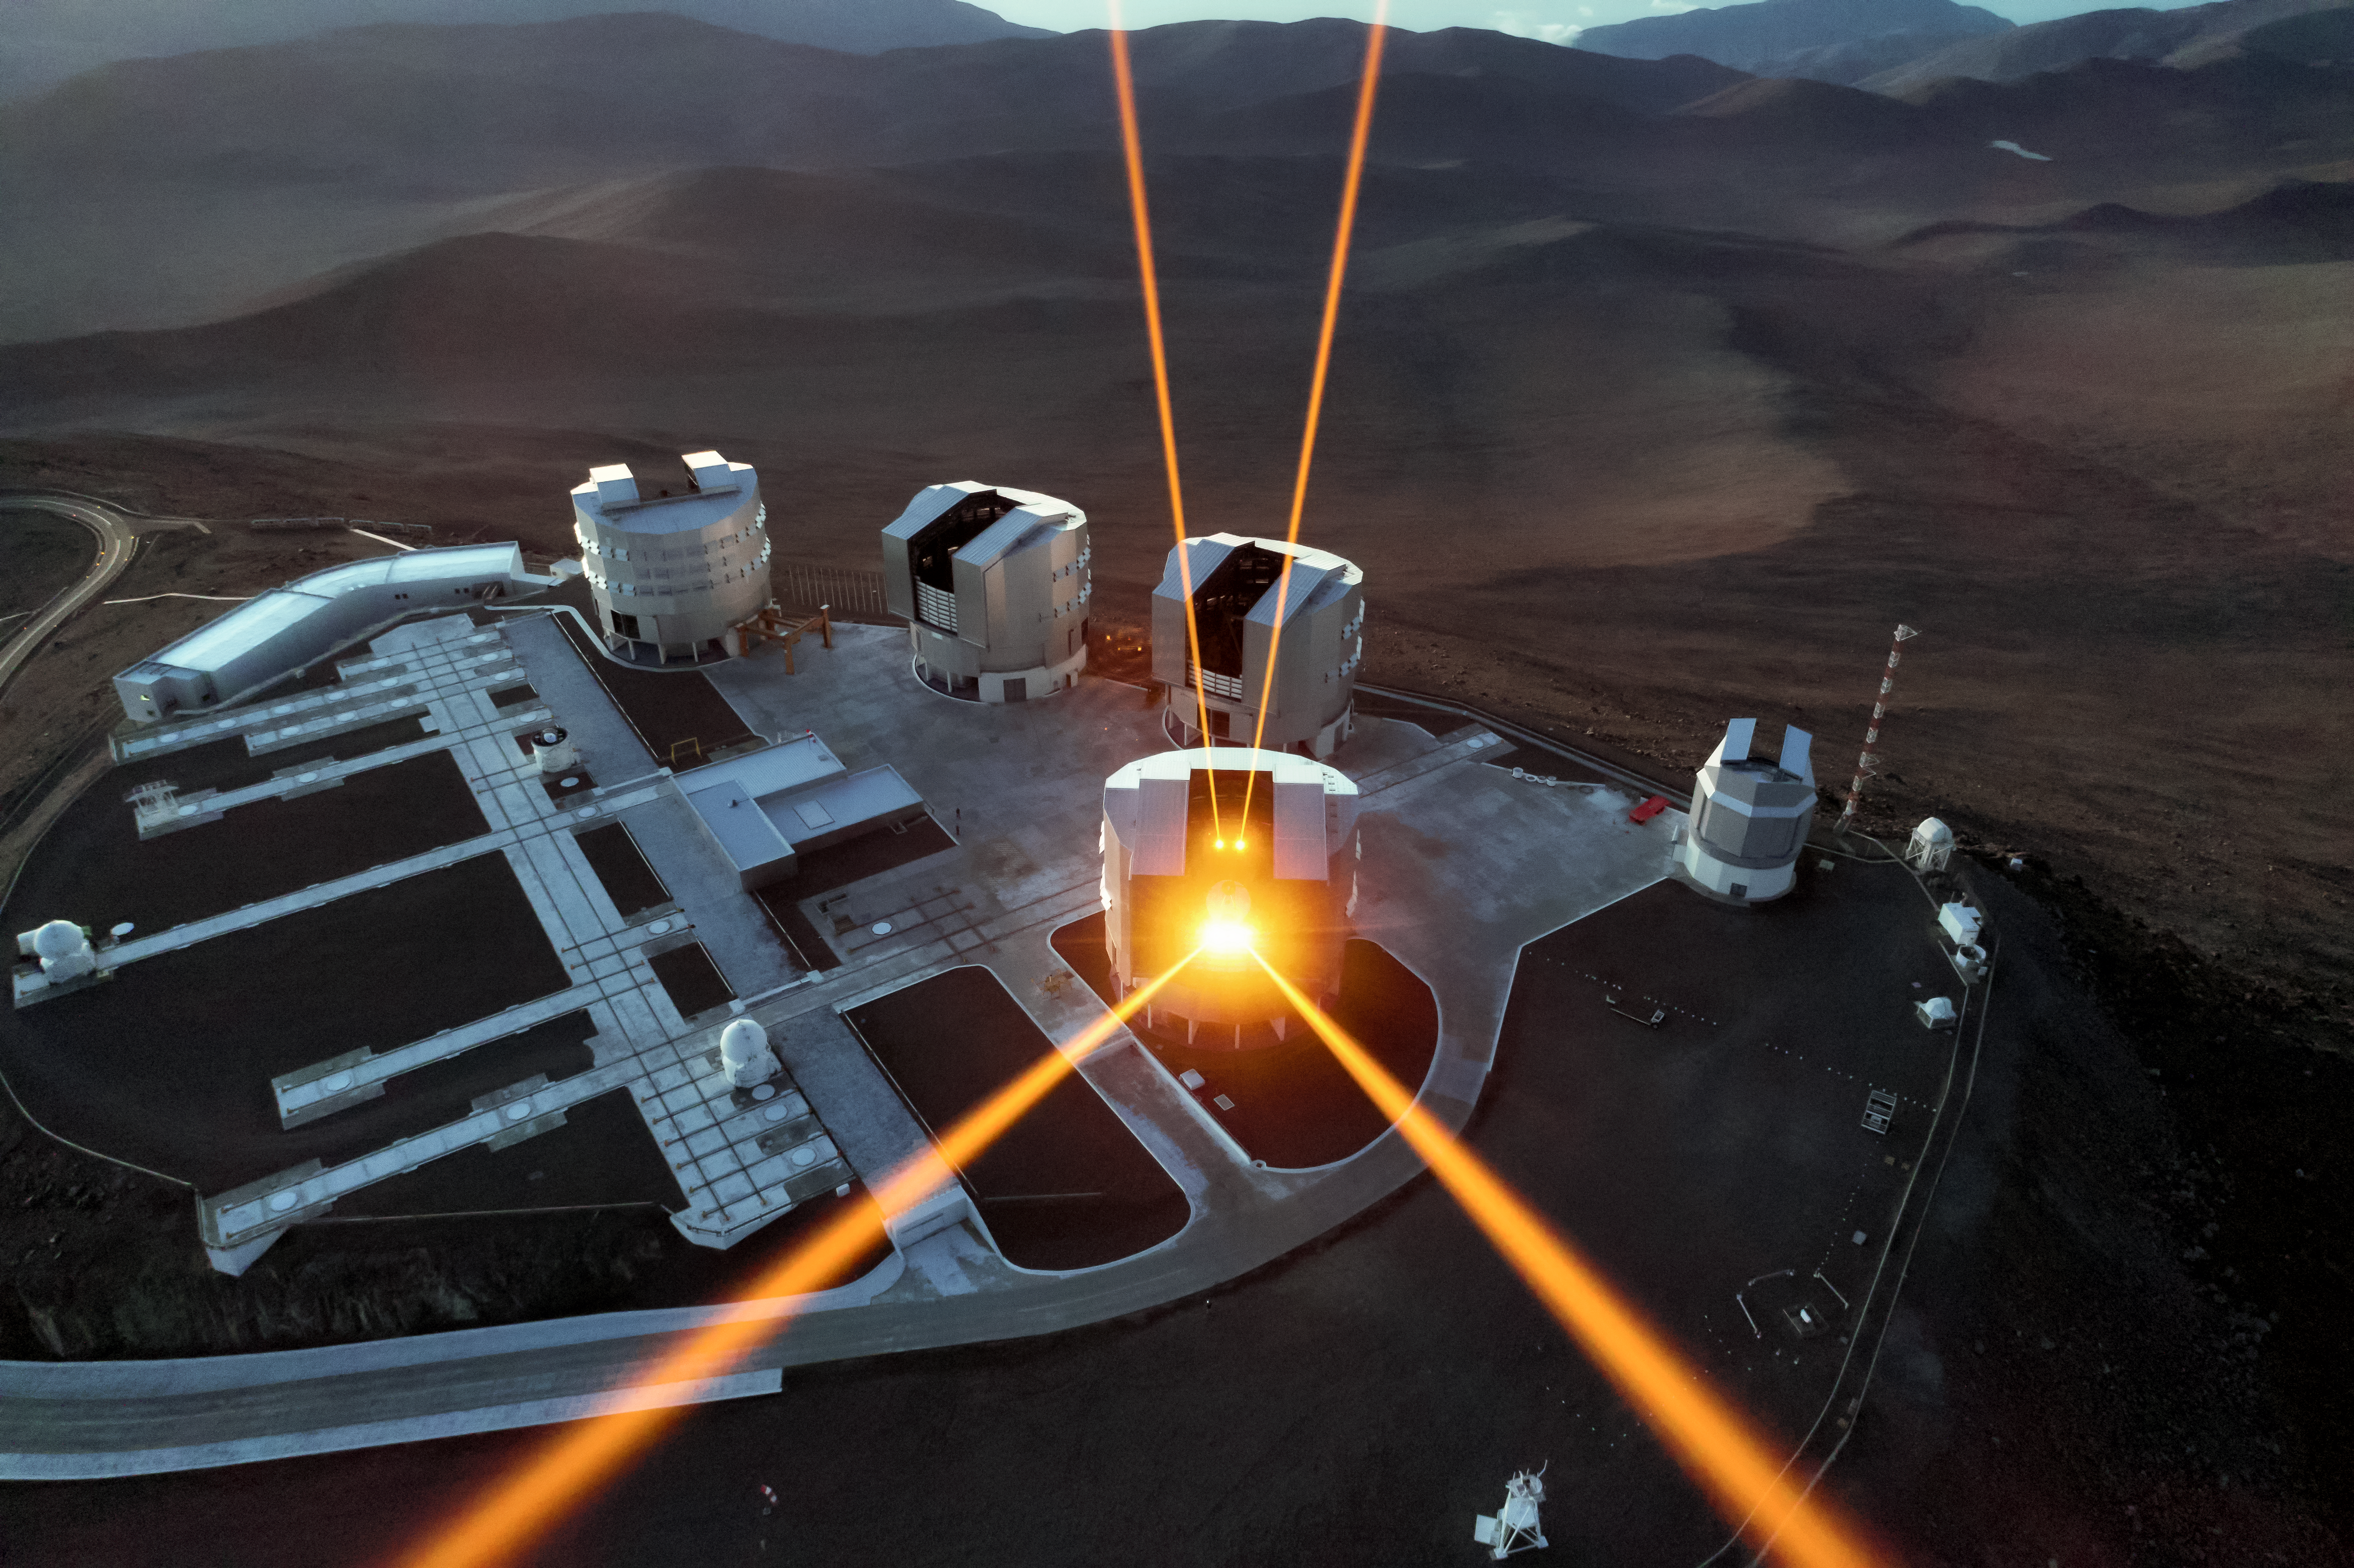

Trapped by lasers

Twinkling stars are far more desirable to poets and romantics than to astronomers. Even in the near-pristine seeing conditions over Chile, home to ESO’s fleet of world-class telescopes, turbulence in Earth’s atmosphere causes stars to twinkle, blurring our view of the night sky.

These four laser beams are specially designed to combat this turbulence. The intense orange beams dominating this image originate from the 4 Laser Guide Star Facility, a state-of-the-art component of the Adaptive Optics Facility of ESO’s Very Large Telescope (VLT). Each beam is some 4000 times more powerful than a standard laser pointer! Each creates an artificial guide star by exciting sodium atoms high in the Earth’s upper atmosphere and causing them to glow.

Creating artificial guide stars allows astronomers to measure and correct for atmospheric distortion, by adjusting and calibrating the settings of their observing equipment to be as accurate as possible for that particular area of sky. This gives the VLT a crystal-clear view of the cosmos, so it can capture the wonders of the Universe in stunning detail.

This amazing capture was taken using a drone flown over the VLT by ESO Photo Ambassador Gerhard Hüdepohl.

Credit: ESO/G. Hüdepohl (atacamaphoto.com)